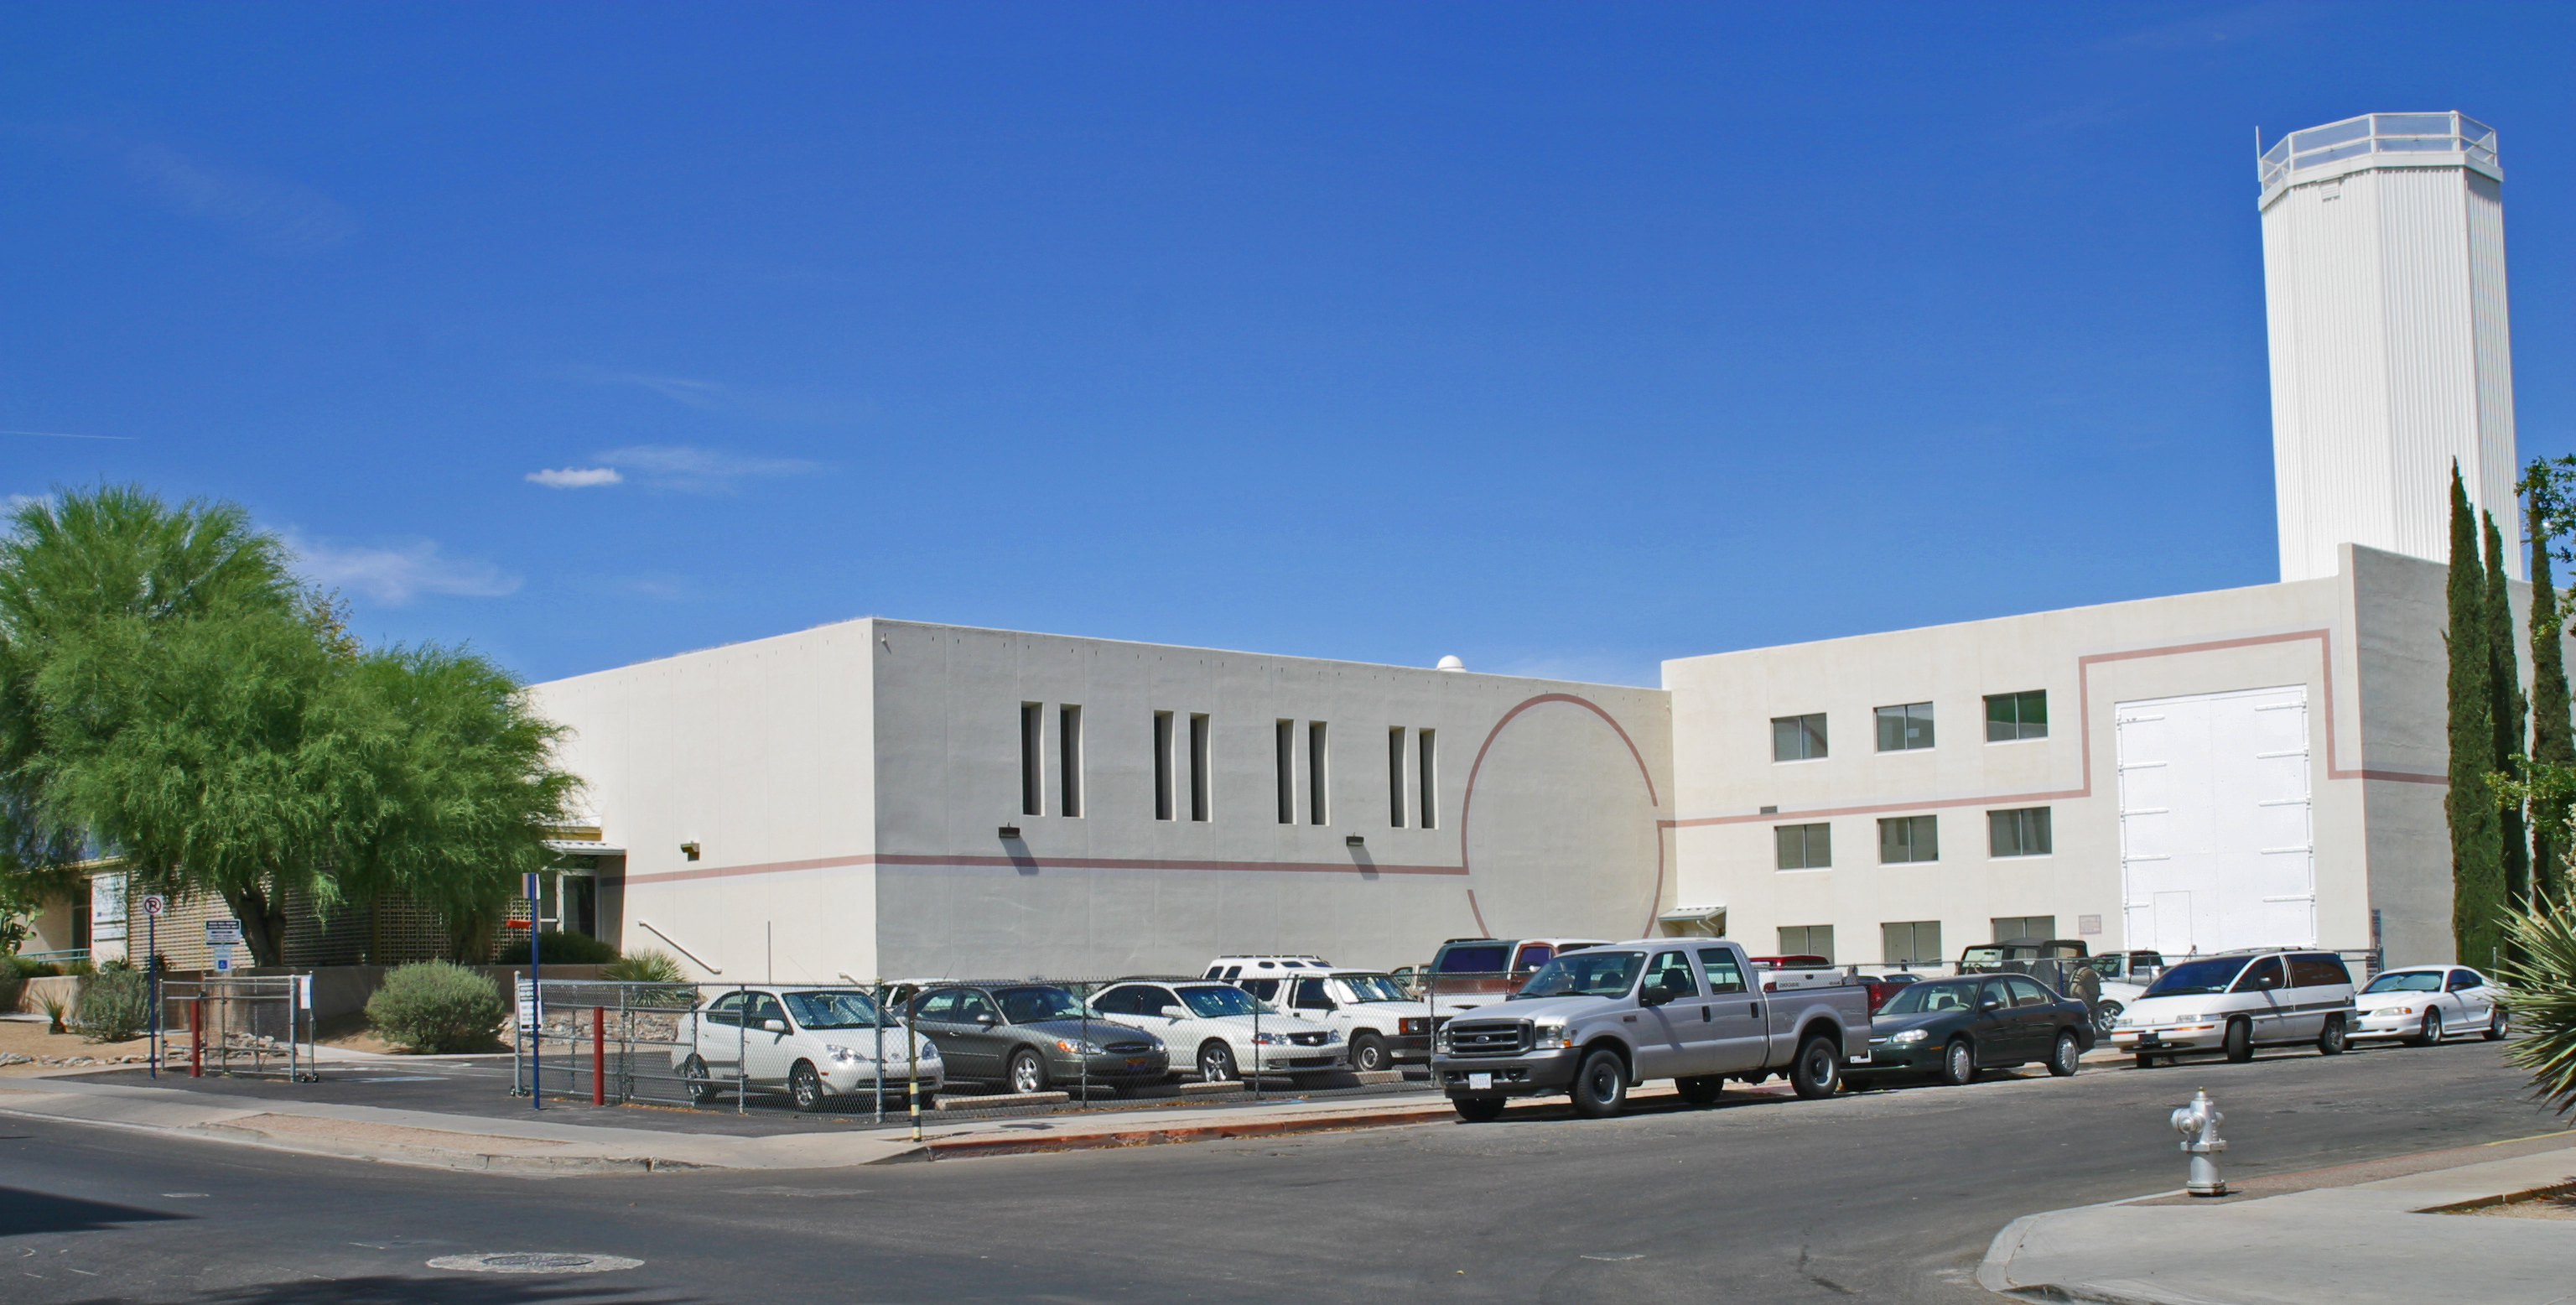

NOAO Headquarters (2004)

The headquarters of the National Optical Astronomy Observatory at 950 North Cherry Avenue in Tucson Arizona as it appeared in 2004.

Credit: NOIRLab/NSF/AURA